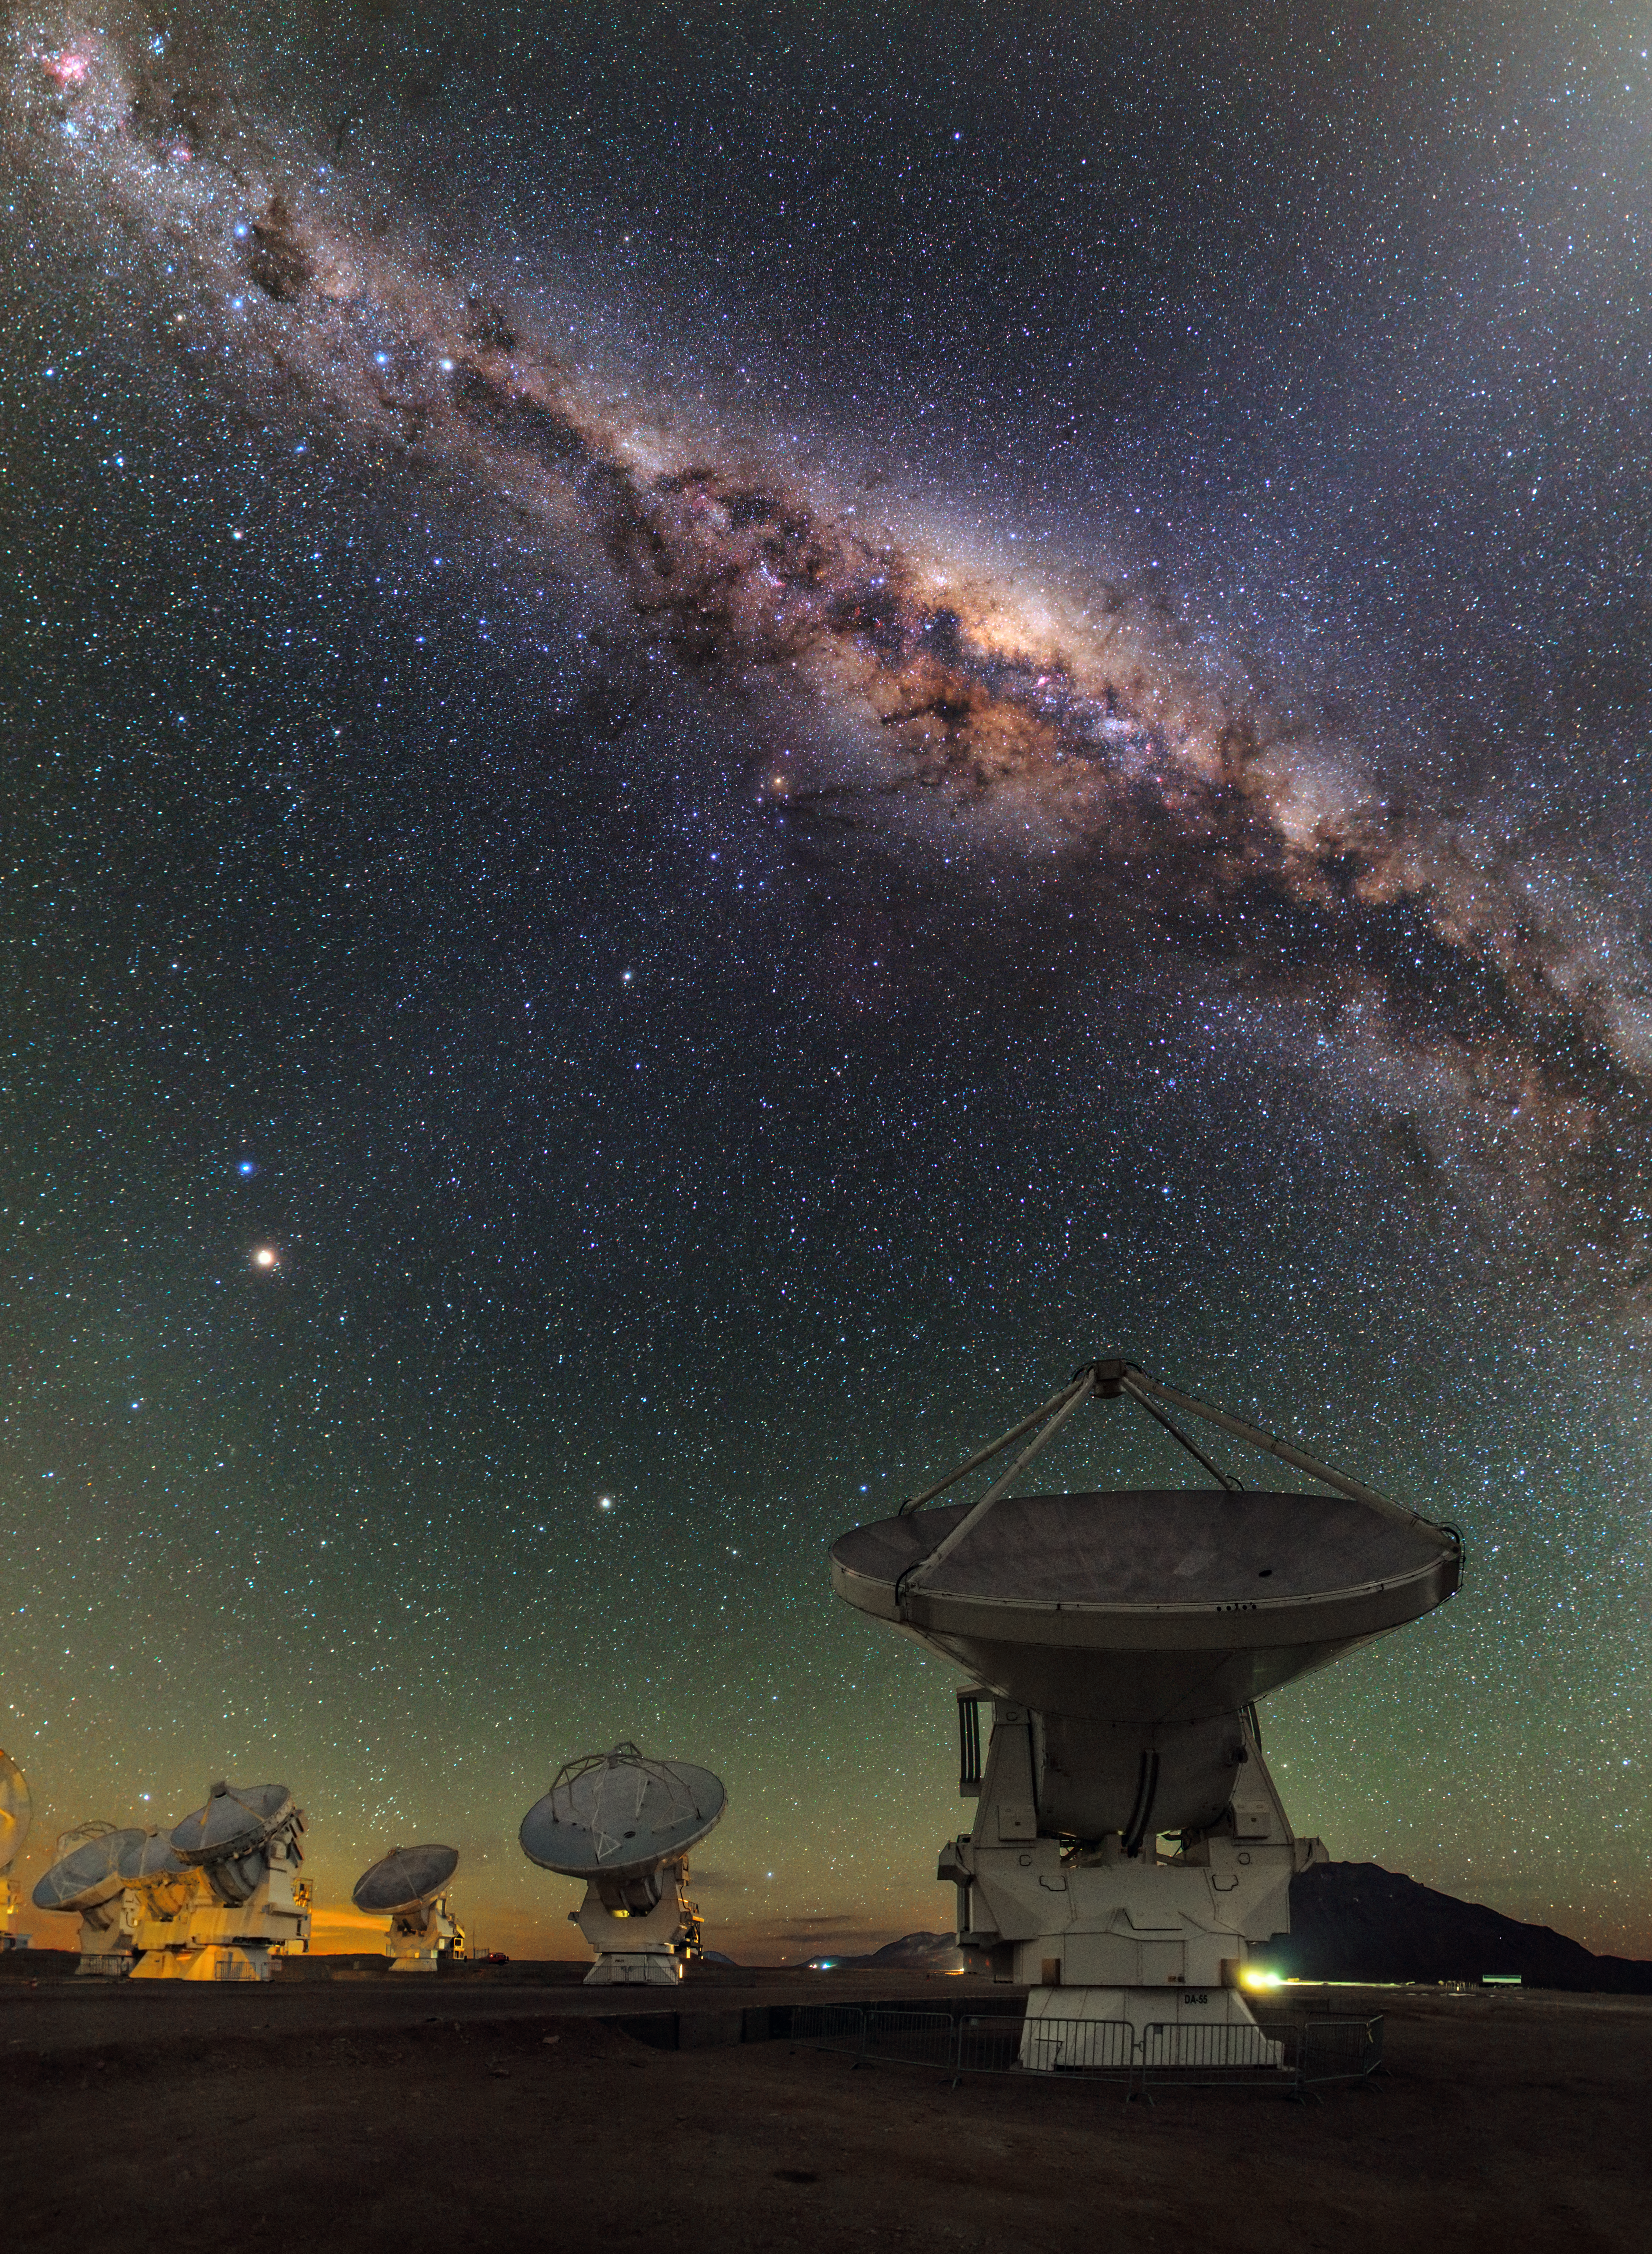

ALMA and the centre of the Milky Way

This view shows several of the ALMA antennas and the central regions of the Milky Way above. In this wide field view, the zodiacal light is seen upper right and at lower left Mars is seen. Saturn is a bit higher in the sky towards the centre of the image. The image was taken during the ESO Ultra HD (UHD) Expedition.

Credit: ESO/B. Tafreshi (twanight.org)